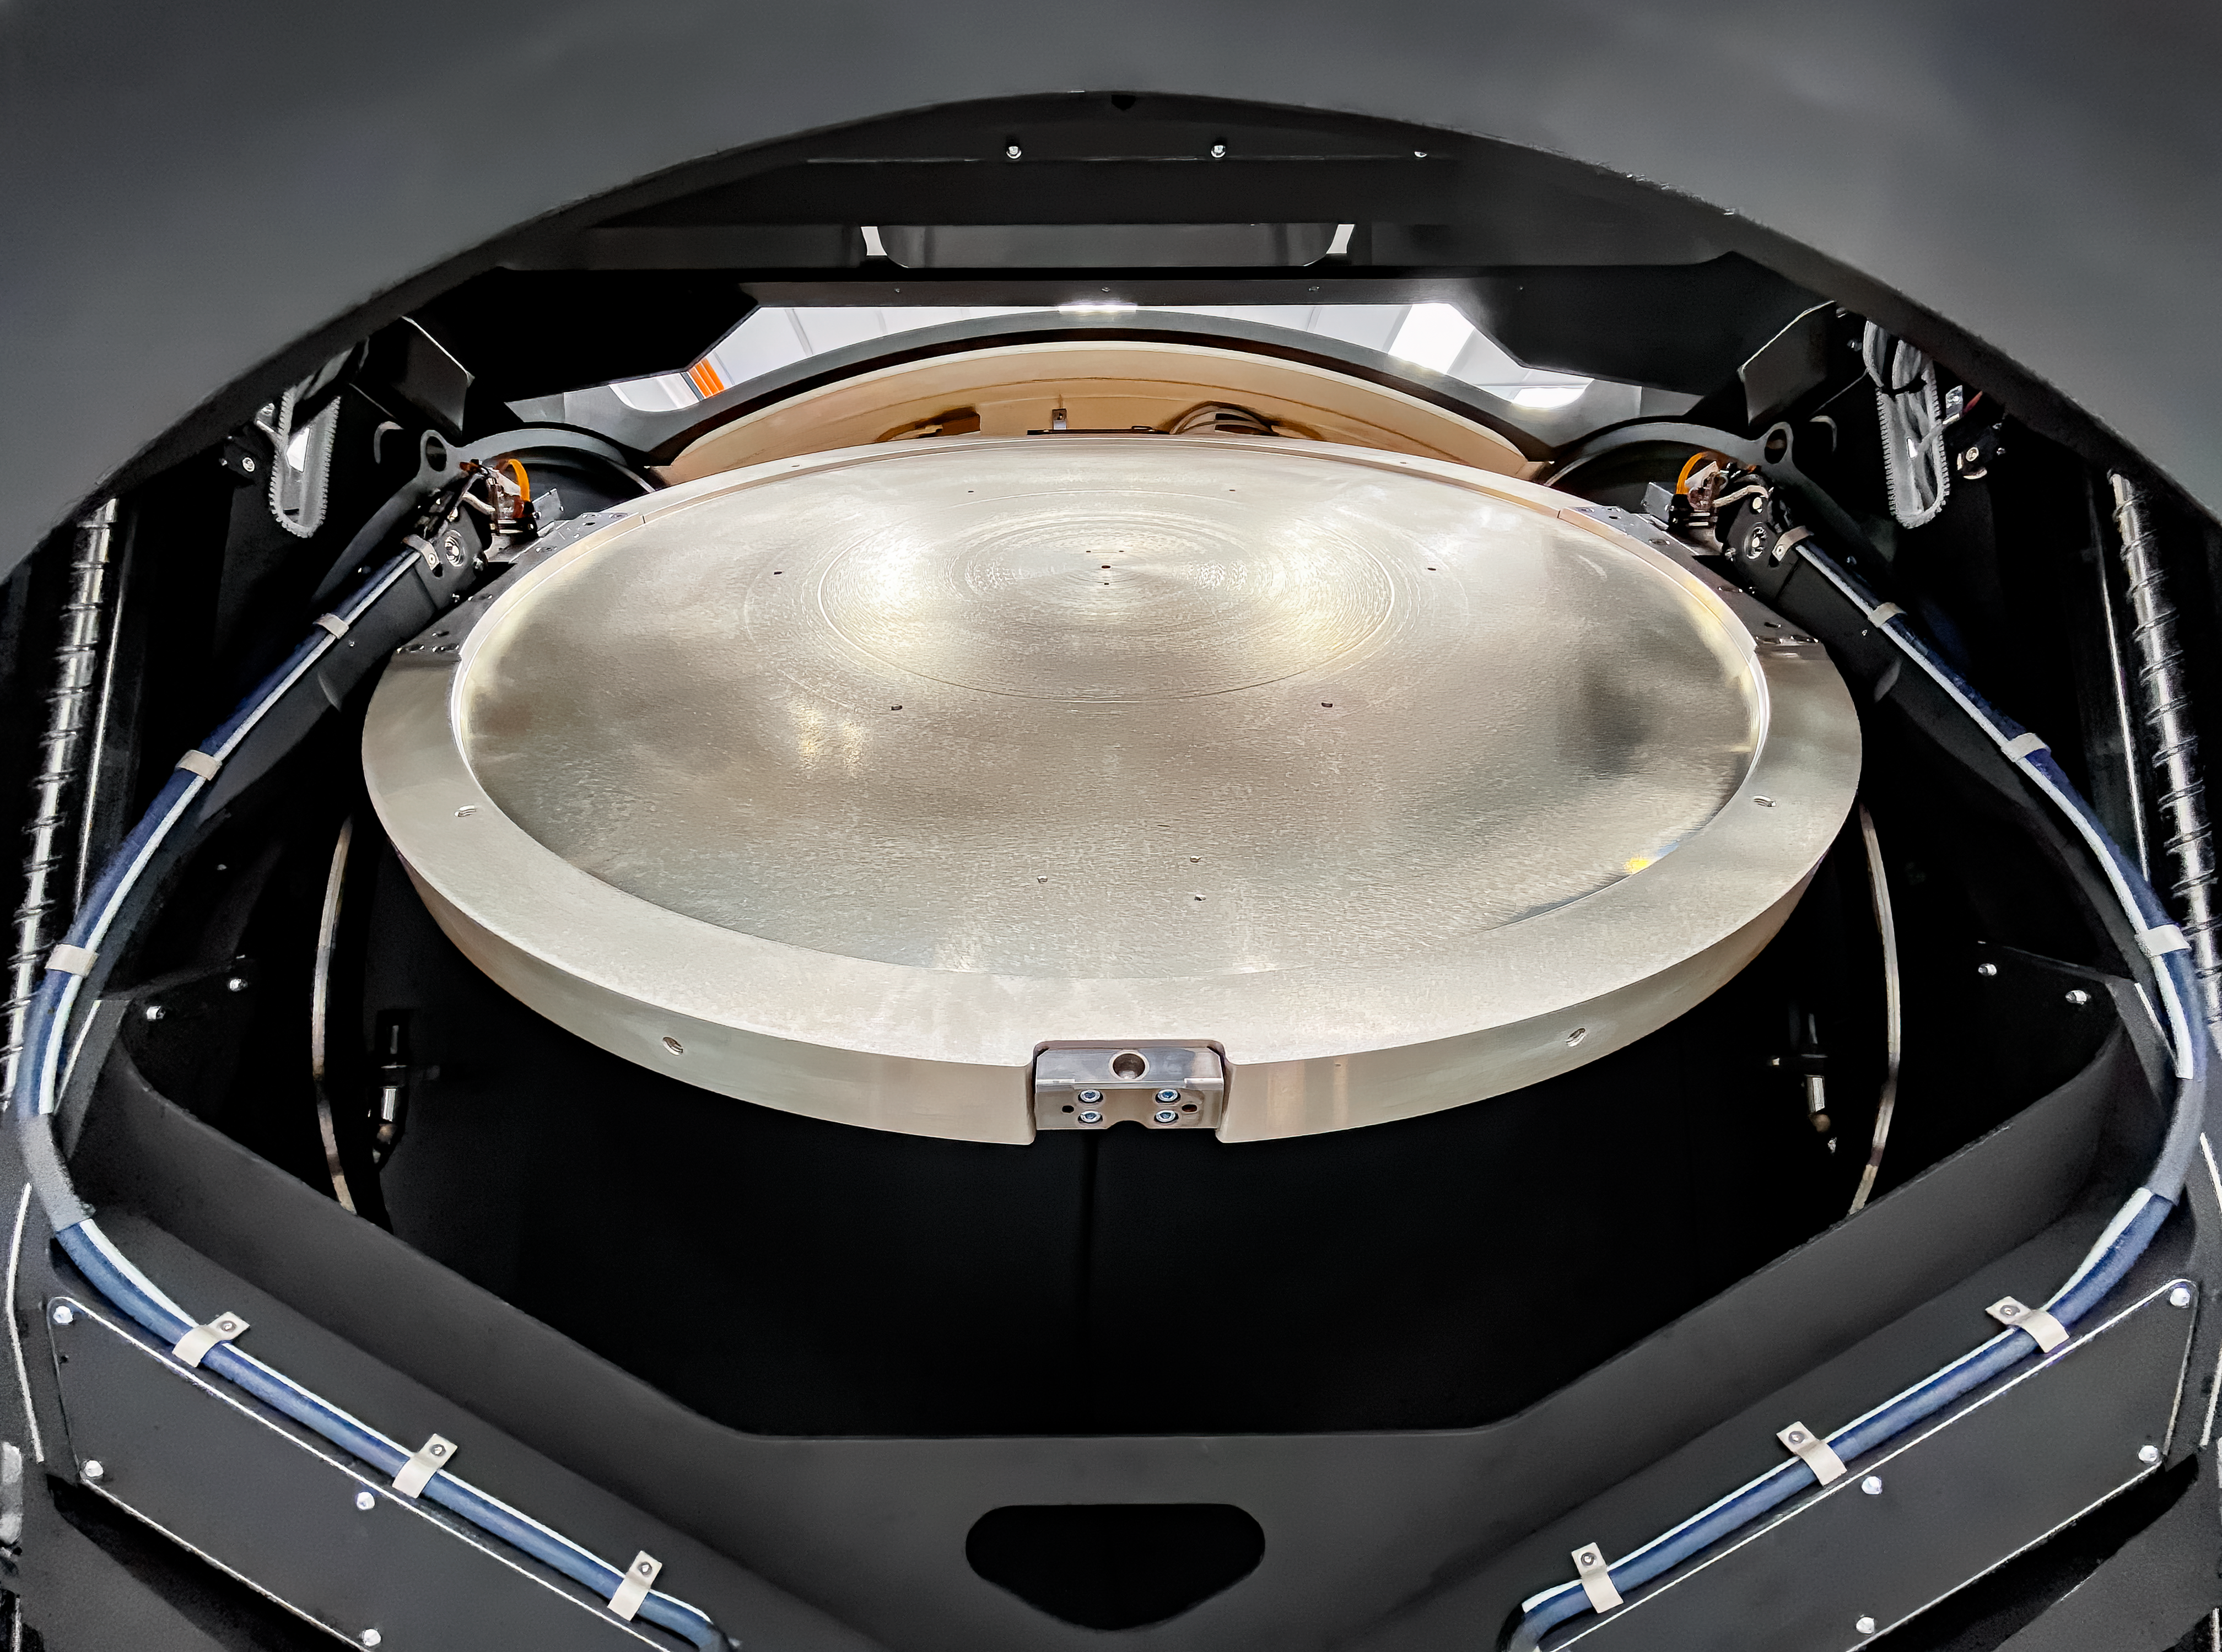

LSST Camera test

At SLAC National Accelerator Laboratory, the LSST Camera team conducted a successful test in mid-October 2020, verifying the clearance between the filters and the shutter as the filter moves from its storage position to its online position. The amount of clearance is extremely small to meet the optical design distance between the filter and the L3 lens. The completion of this test is significant for the Rubin Project because it retires some key interface risks for the Camera.

Credit: T Lange/LSST Camera Project